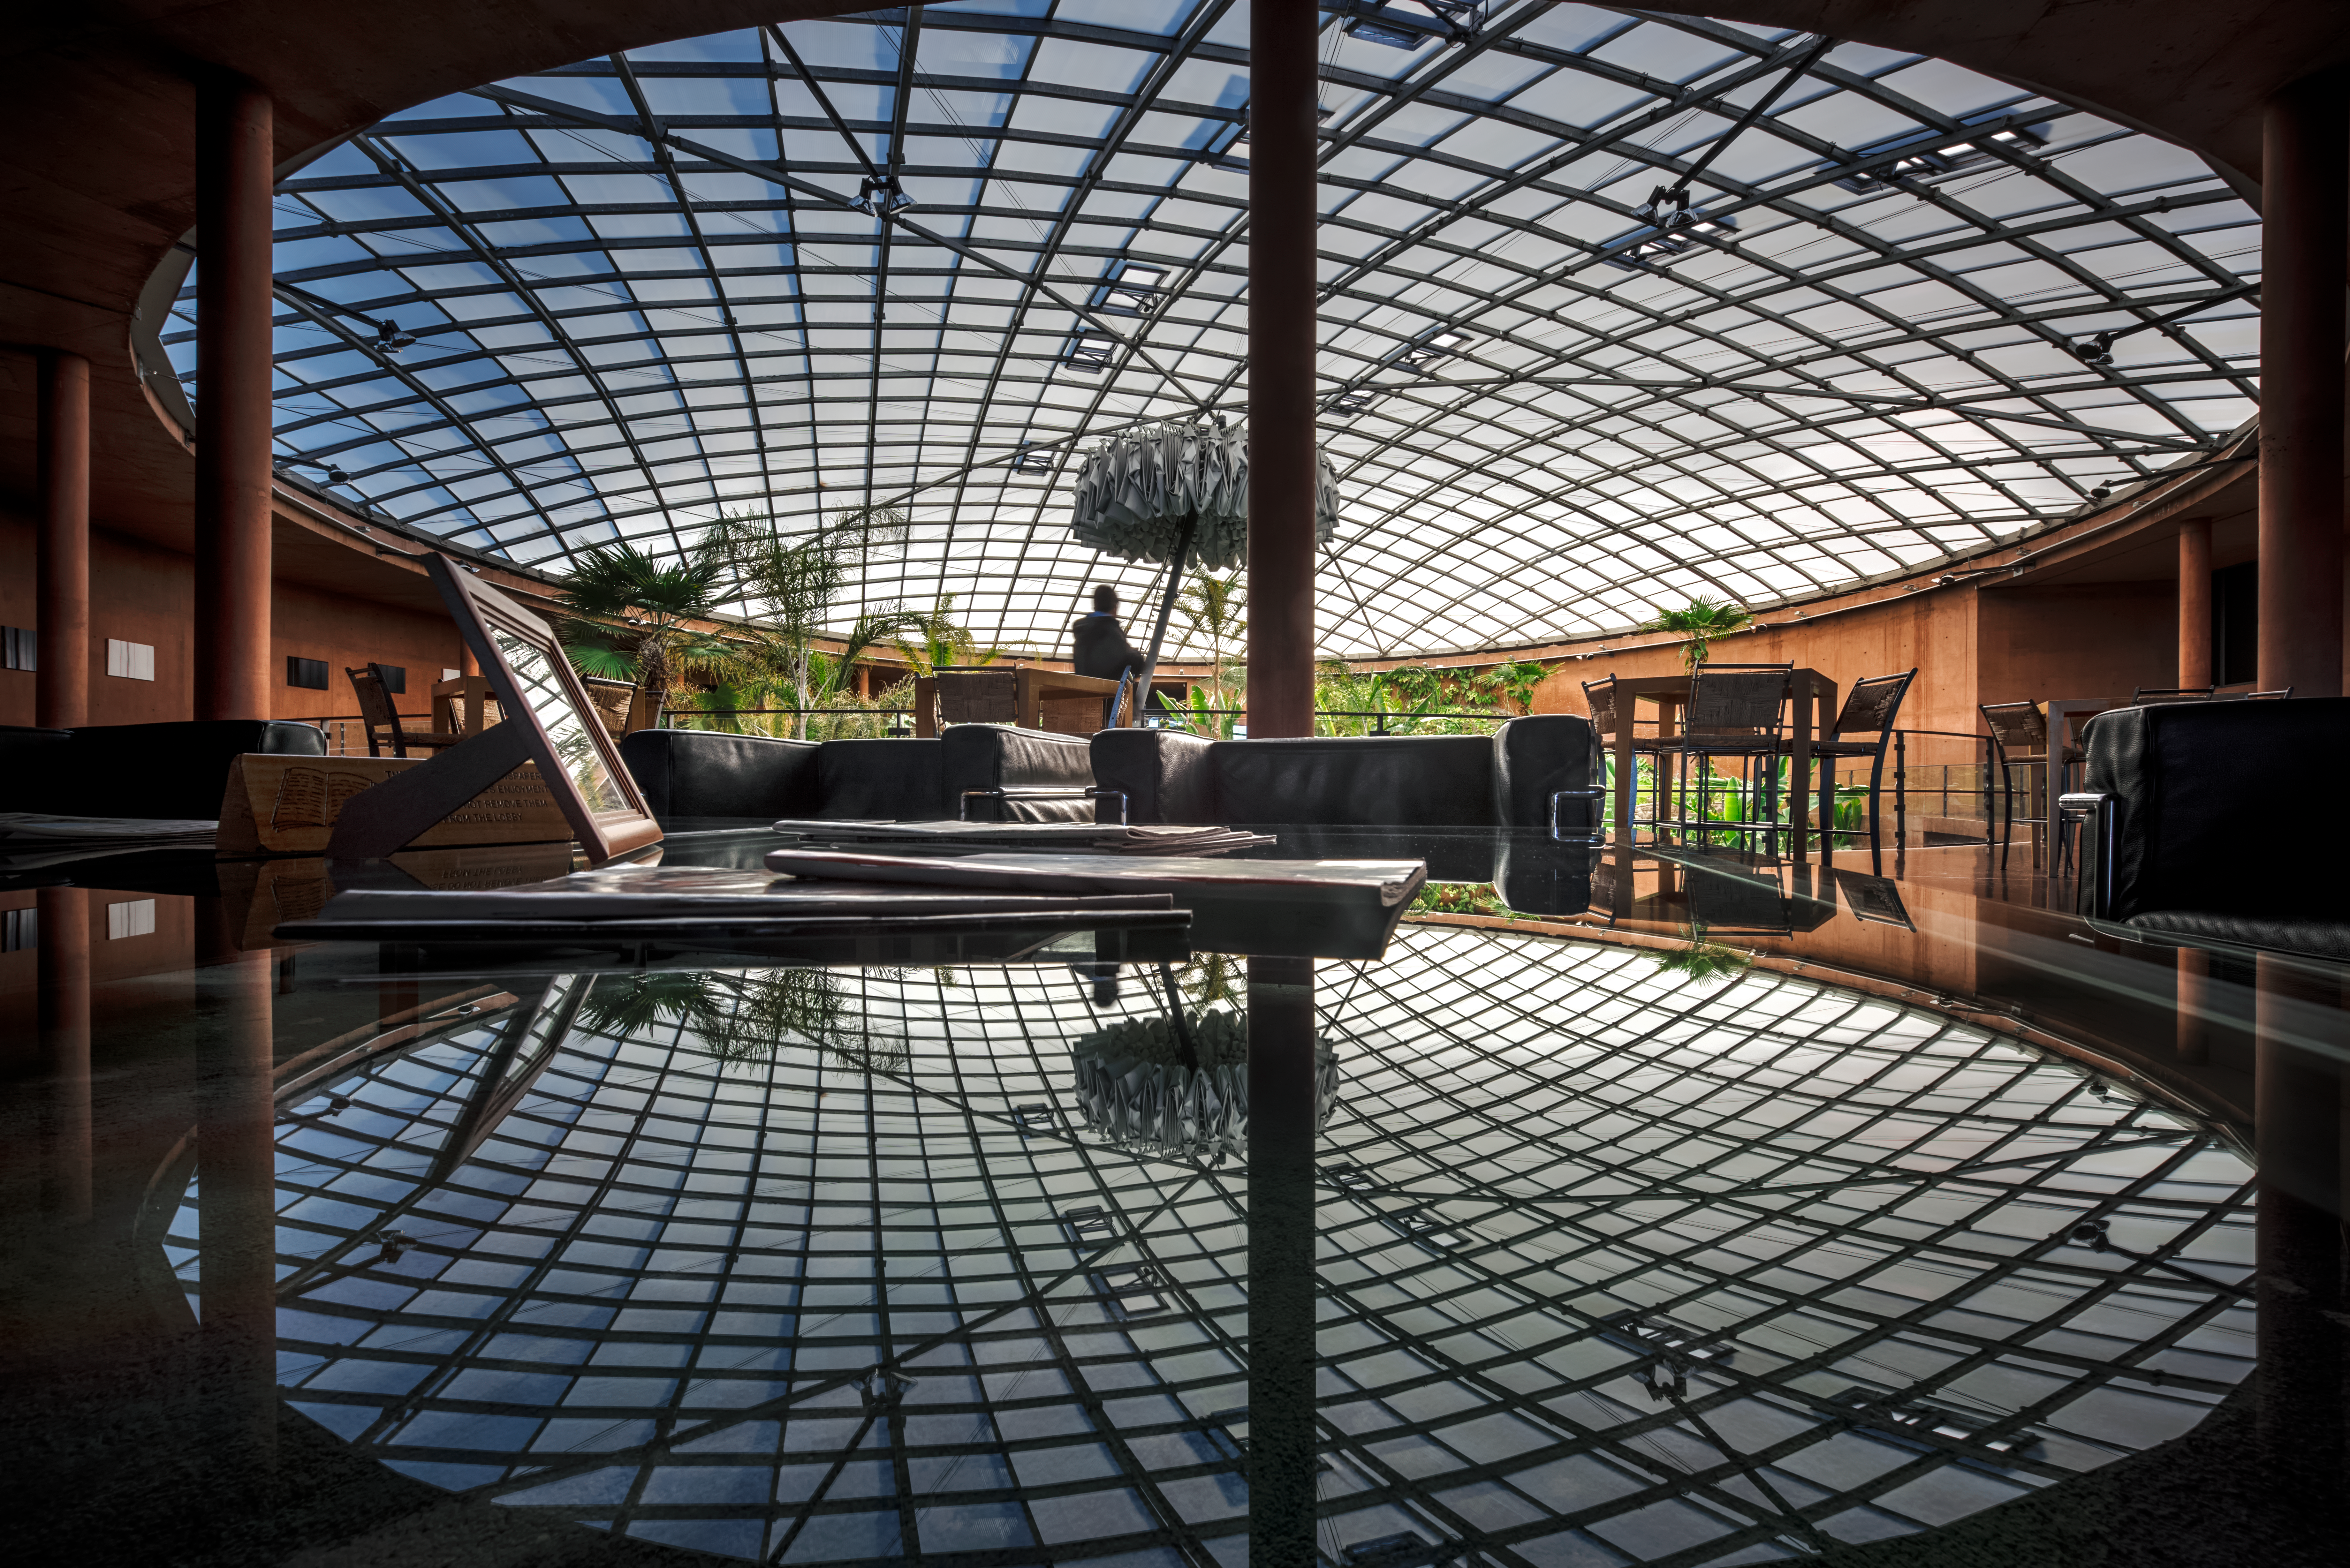

A different type of dome at Paranal

ESO's Paranal Residencia provides a relaxing environment for the astronomers and support staff working at ESO's Paranal Observatory in the Chilean Atacama Desert.

Above its swimming pool and indoor garden, the Residencia boasts a 35-metre-diameter dome in the ceiling — which can be seen casting a spectacular set of shadows on the floor of the Residencia's central hall in this photograph.

At the centre of the dome, an umbrella-shaped blackout curtain automatically opens at sunset, to avoid any escape of artificial light, potentially dangerous for astronomical observations performed at the nearby Paranal Observatory. The curtain closes automatically at sunrise and remains folded during the day.

Credit: ESO/A. Ghizzi Panizza (www.albertoghizzipanizza.com)